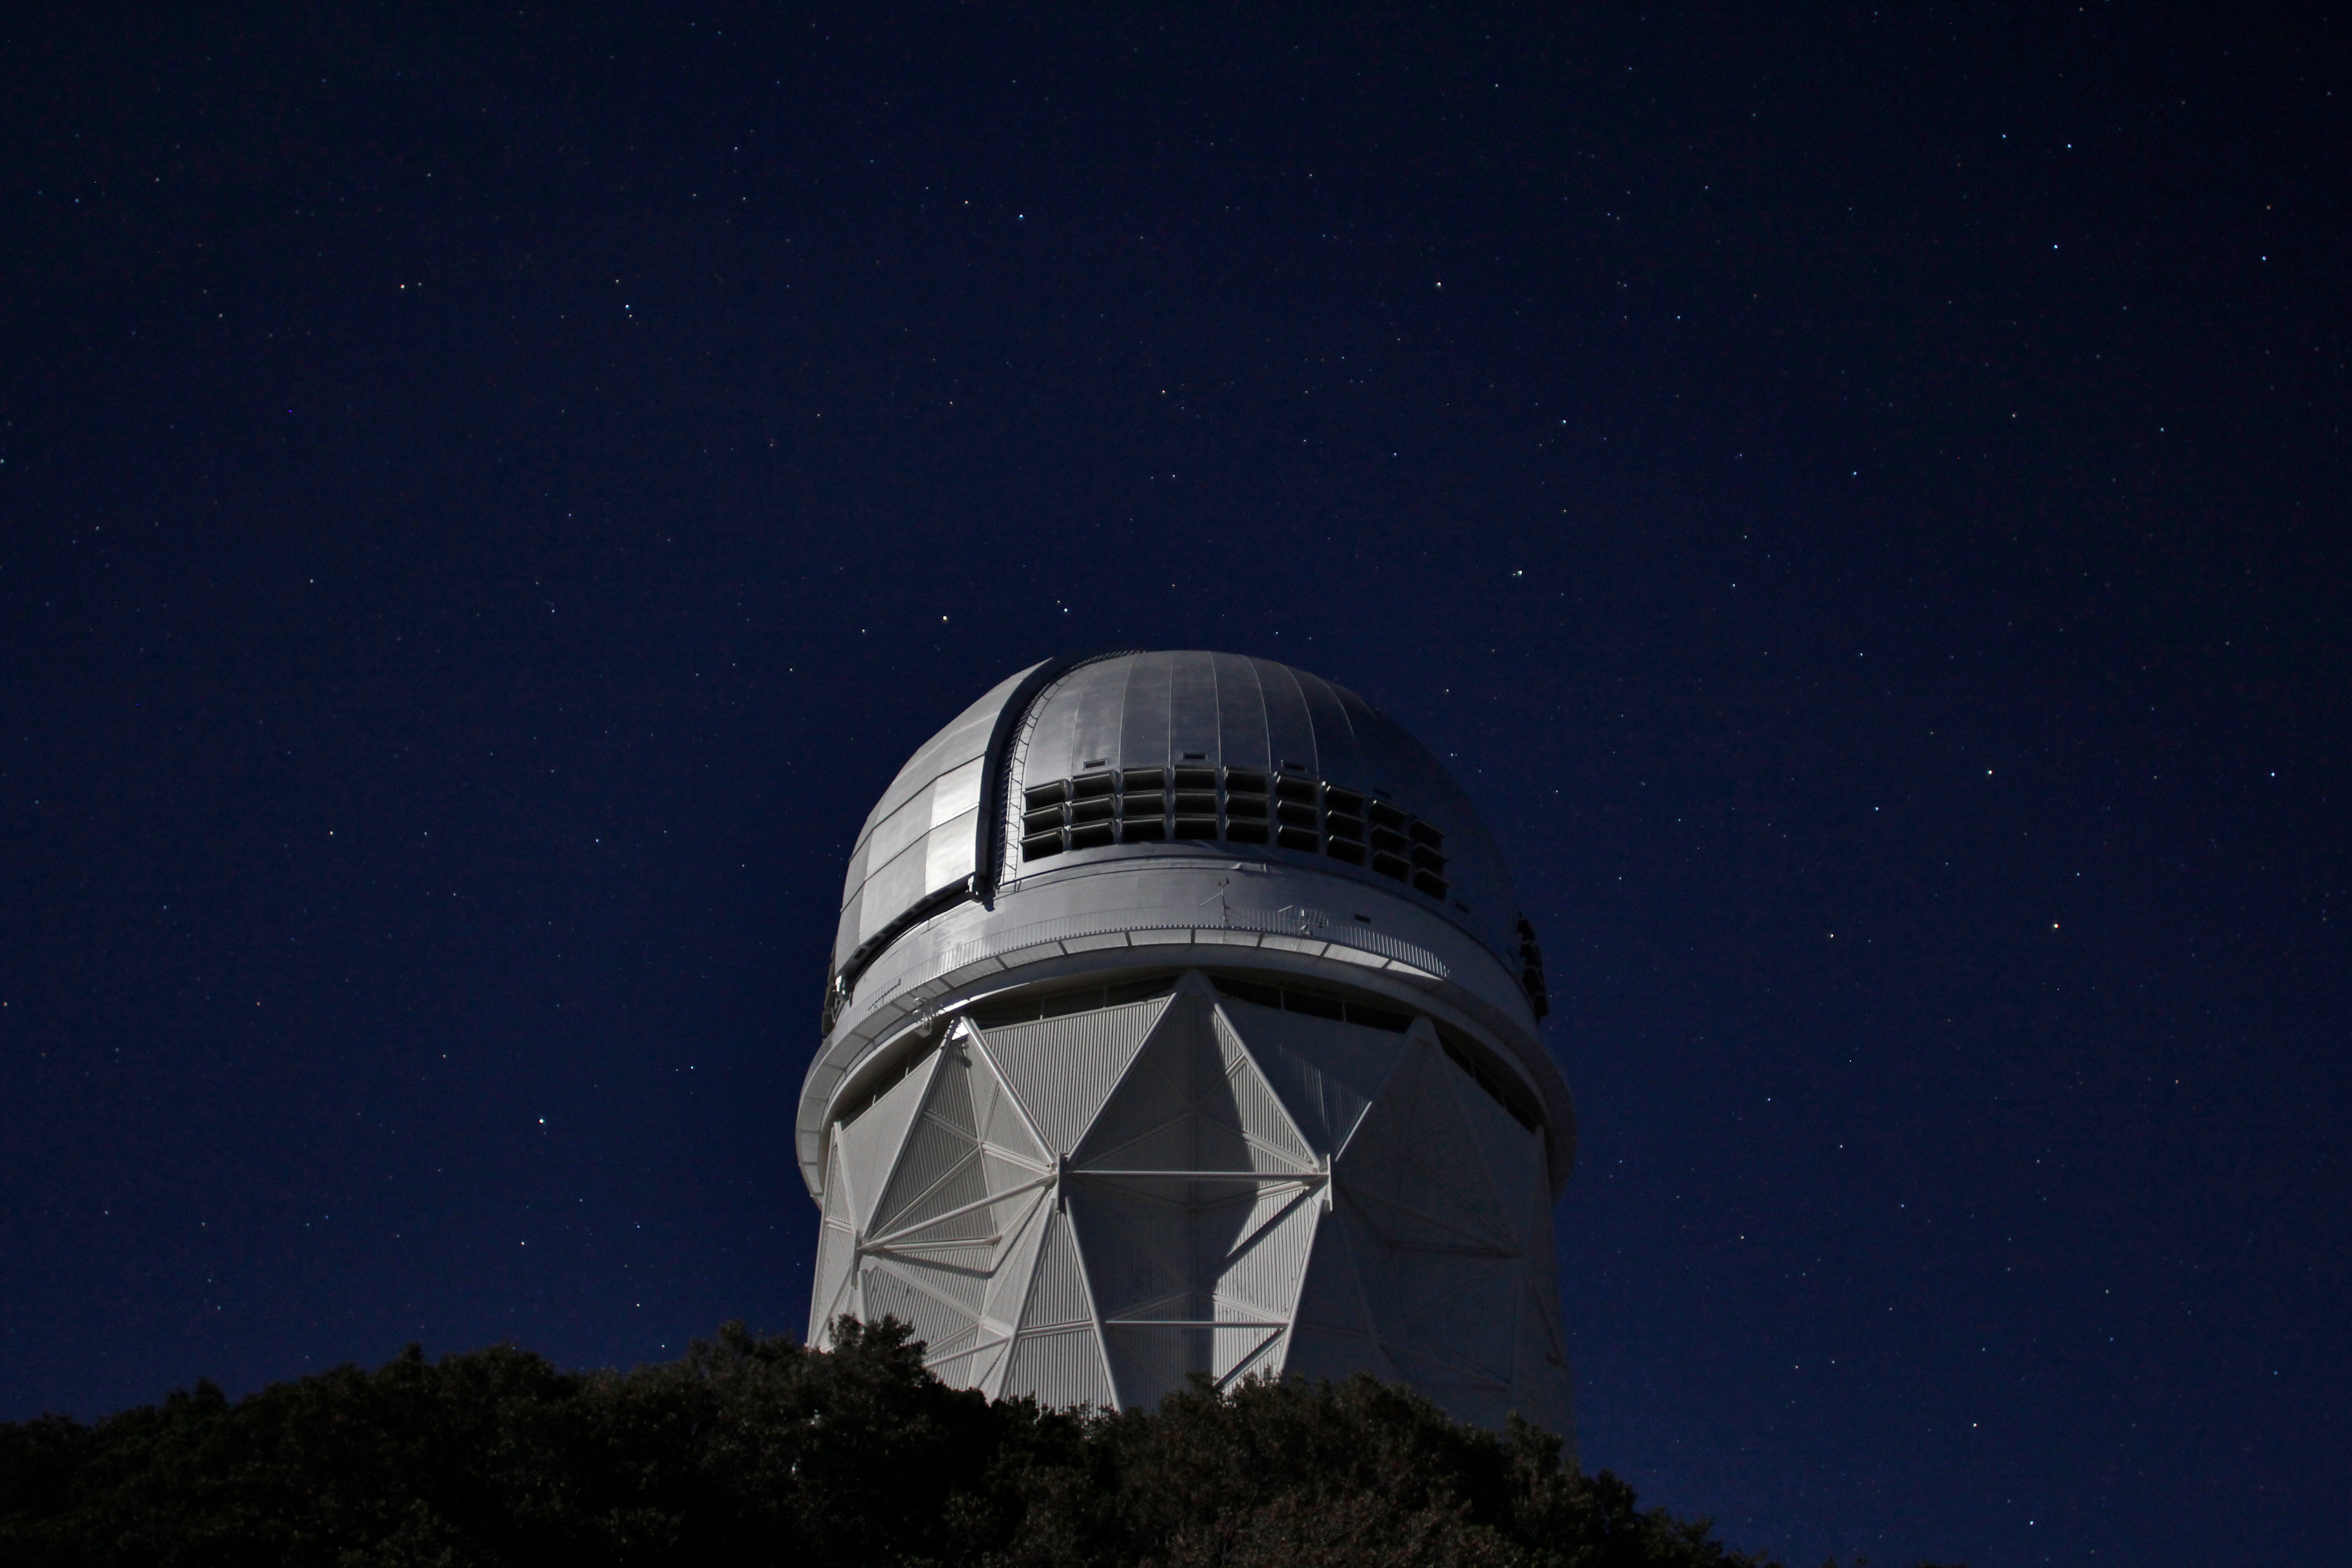

Survey of 4,000 Galaxies Finds “Downsizing” on a Cosmic Scale

This image of galaxy cluster Abell 3266 was taken using the Gemini Multi-Object Spectrograph (GMOS) instrument on the Gemini South telescope on Cerro Pachón, Chile, in July 2005. The image was obtained by the NOAO Fundamental Plane Survey team as part of follow-up observations in support of their spectroscopic data from Kitt Peak National Observatory and Cerro Tololo Inter-American Observatory. Abell 3266 is located at a distance of 250 million light-years from Earth. It is one of the most populous galaxy clusters in the nearby universe, and one of 93 clusters that were the subject of an August 2005 NOAO press release. Galaxy clusters contain mostly red elliptical galaxies, as seen in this view of the central region of Abell 3266.

Credit: Michael Hudson and Russell Smith (University of Waterloo) and Gemini Observatory